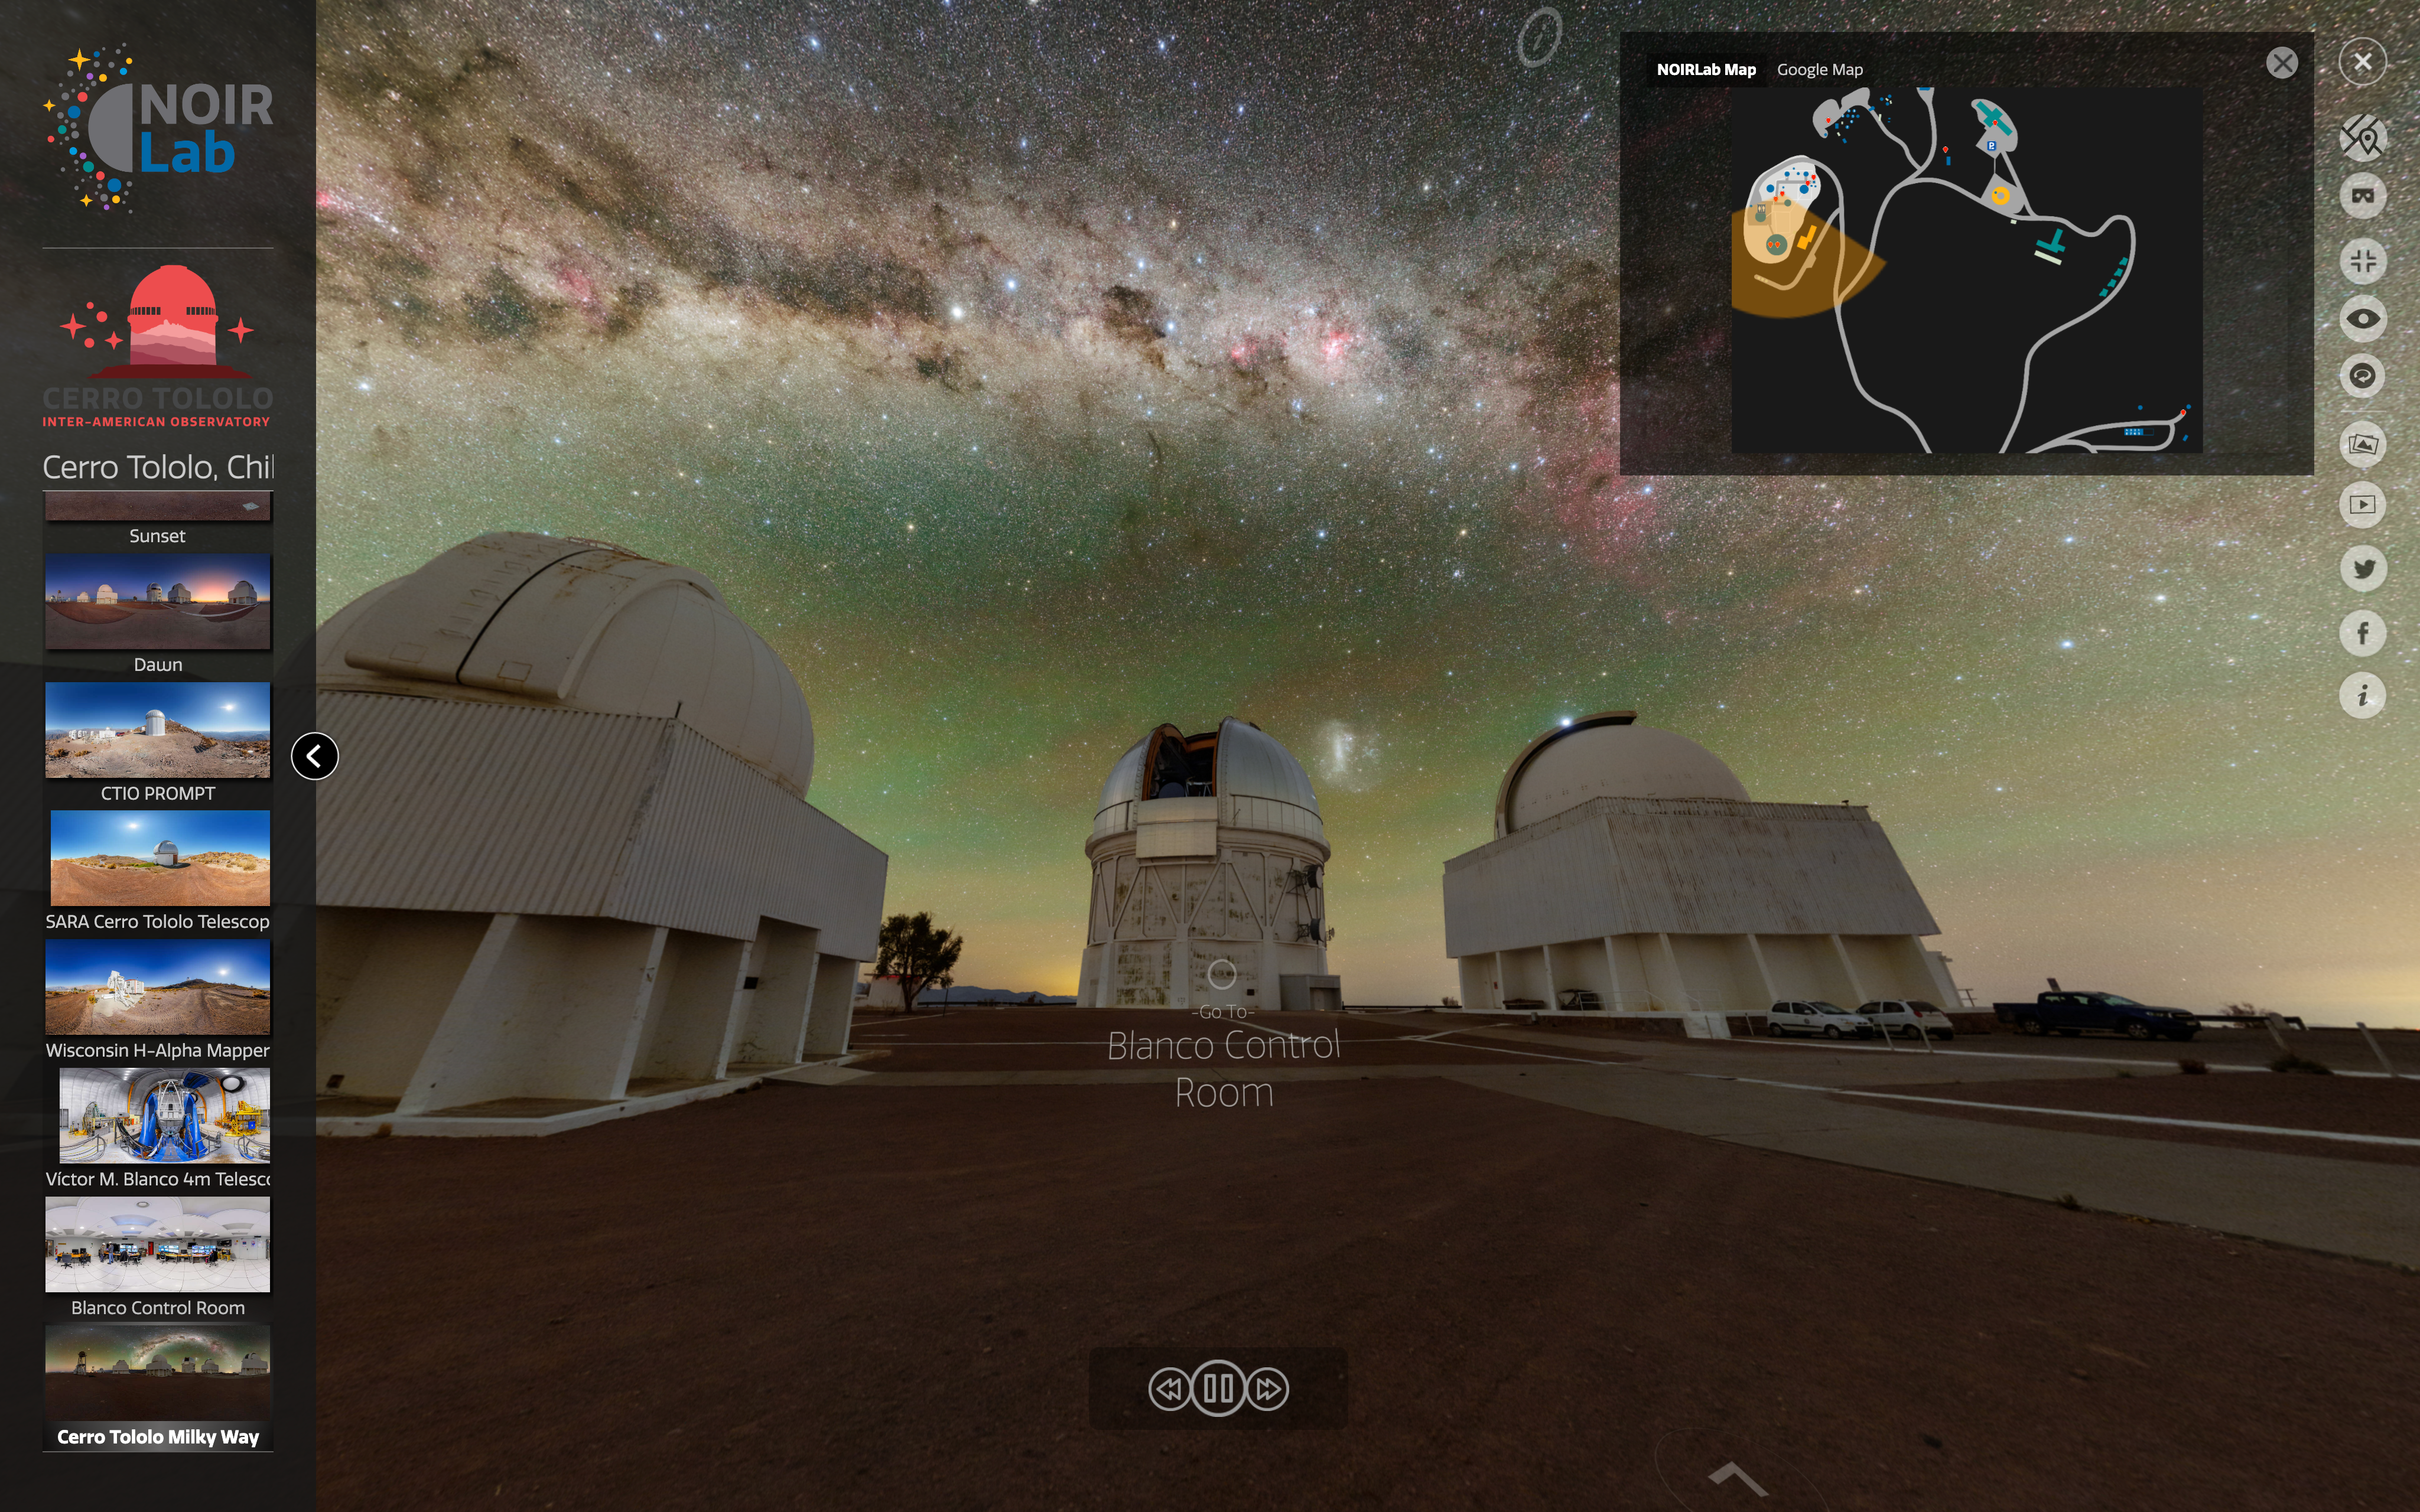

Visit All of NOIRLab, Virtually!

The image shows the interface for NOIRLab’s new comprehensive collection of virtual tours, which give special behind-the-scenes access to the science we do and the diverse community that makes astronomy research possible. The entire suite consists of seven different locations, each featuring panoramic images from various areas near the summit and base facilities of all our Programs.

Credit: NOIRLab/NSF/AURA